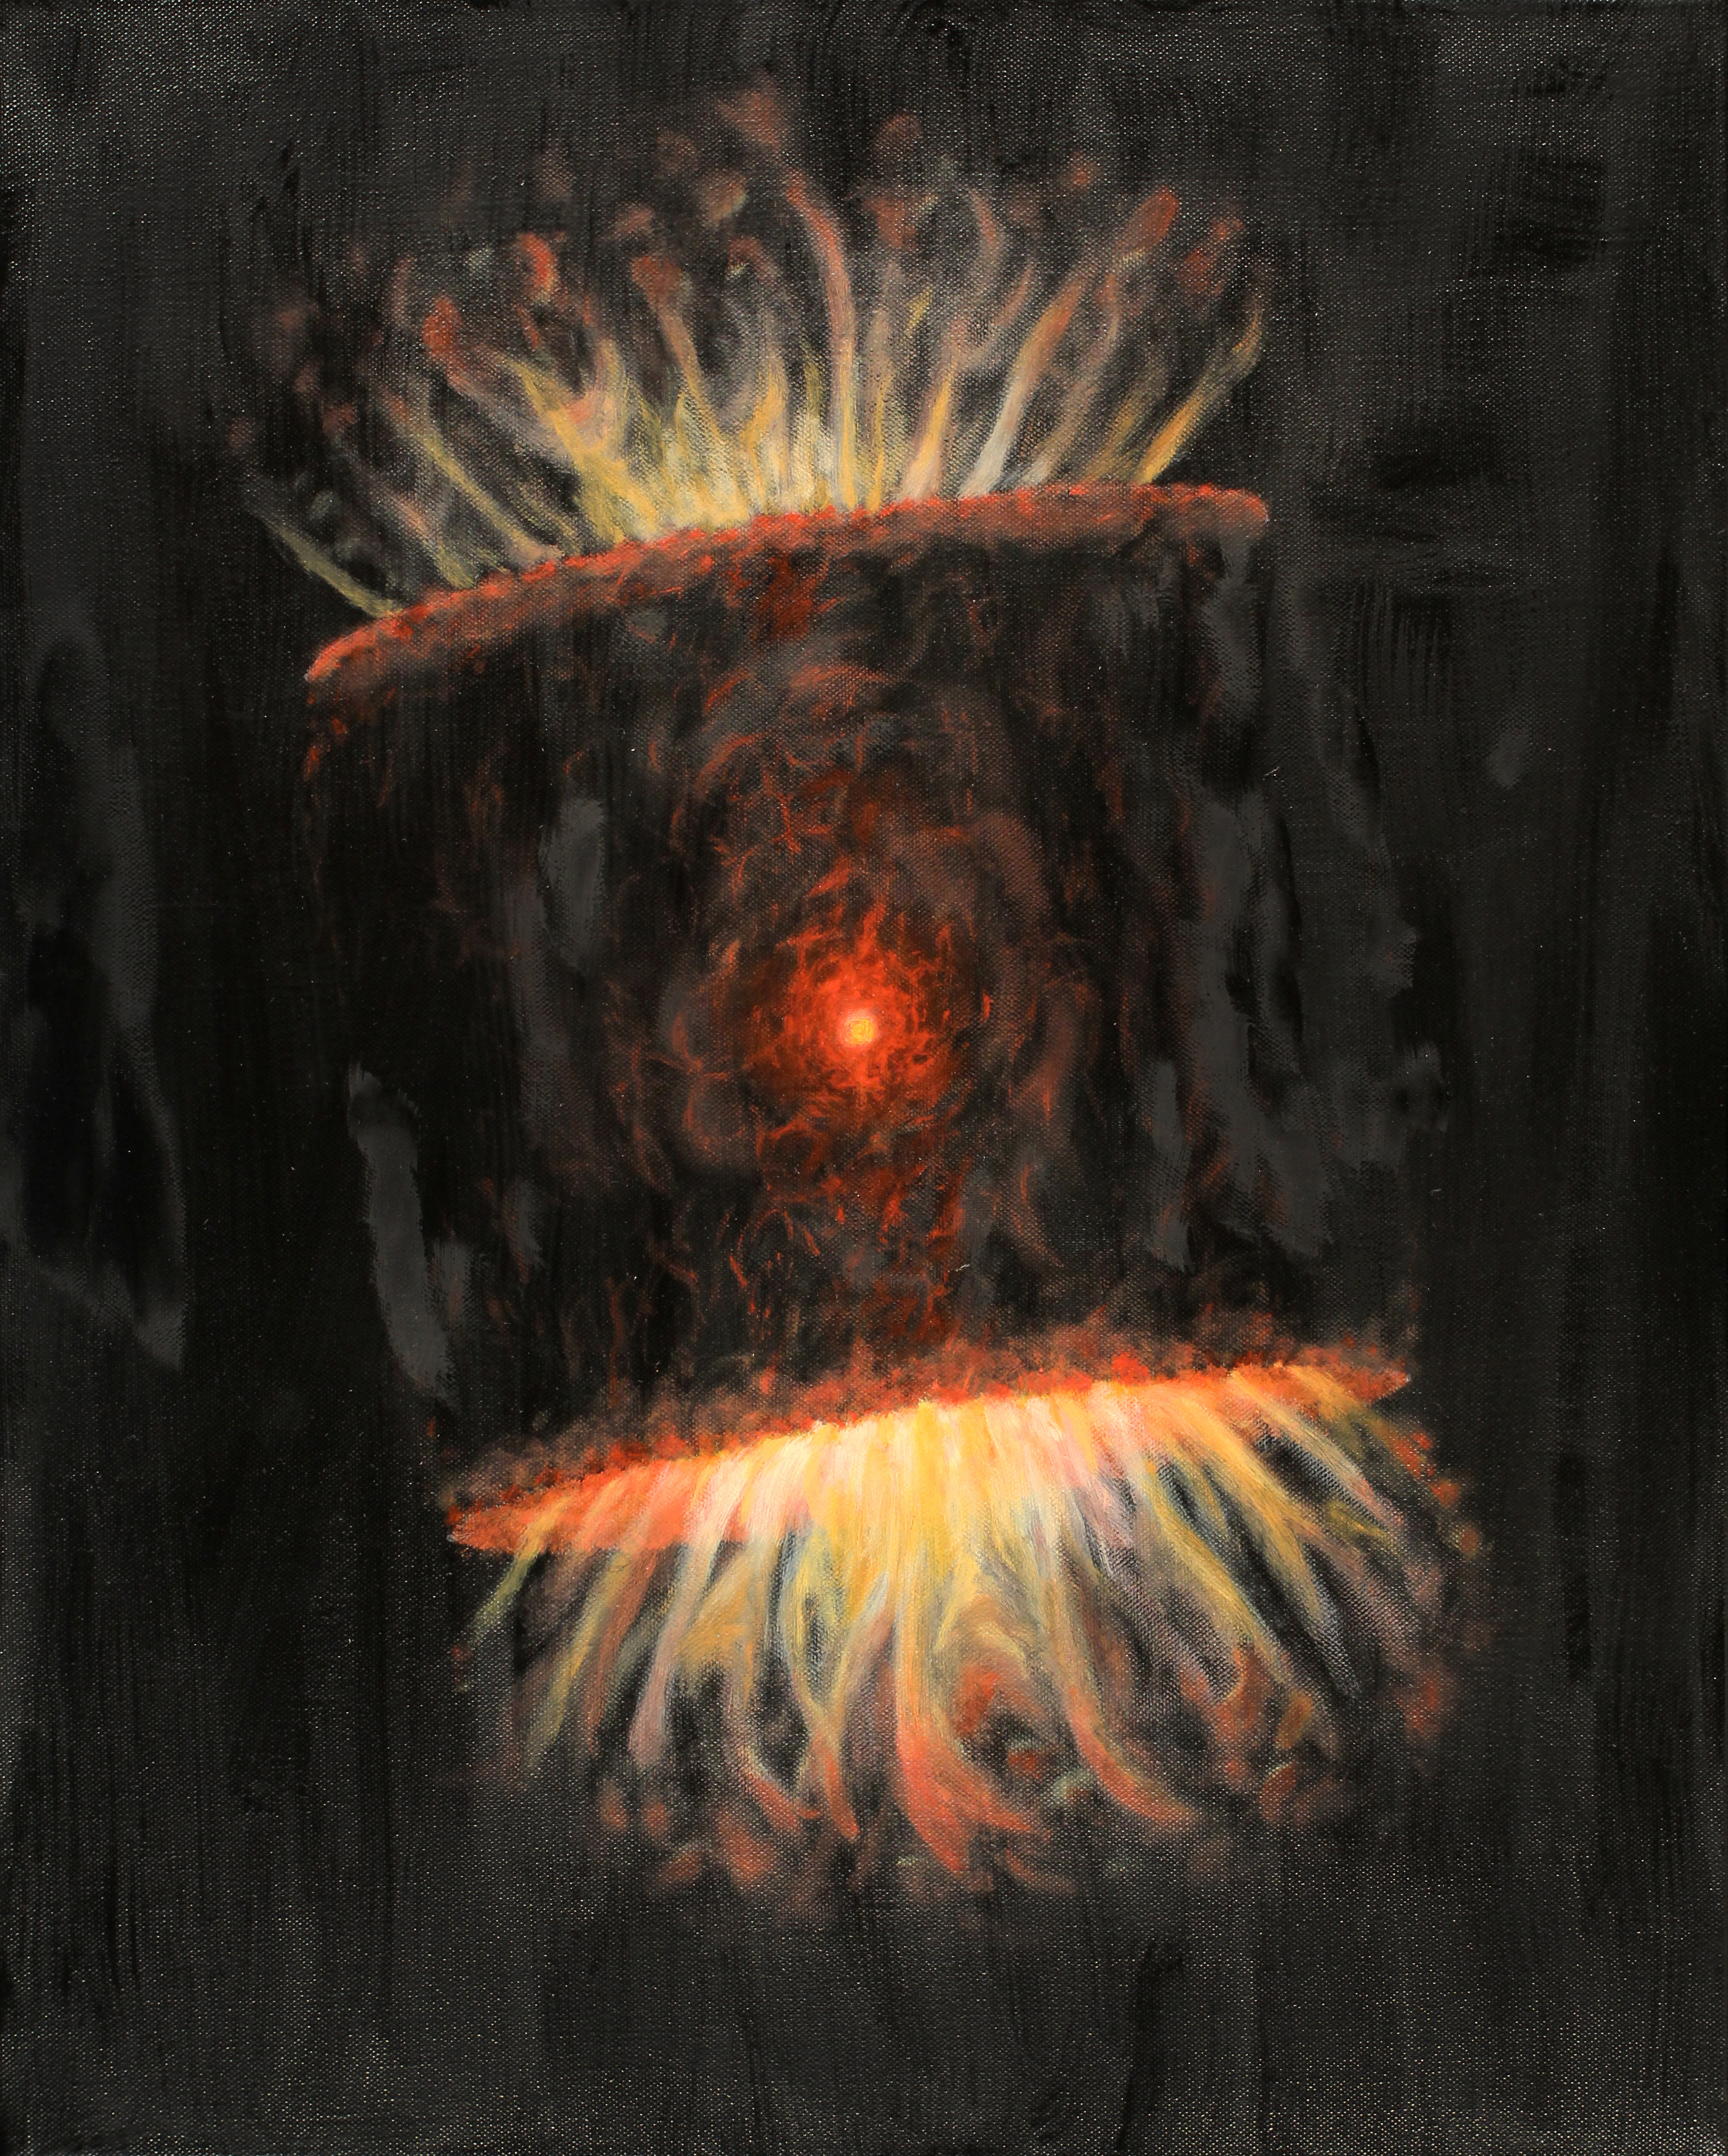

Sakurai’s Object: Stellar Evolution in Real Time

The image shows an oil painting done by Stephen Mack that represents what the present expanding shell of gas and dust around the star may look like. Mack is a member of the Tohono O’odham Nation, the Native American tribe on whose land the Kitt Peak National Observatory, which is managed by NOAO, is located.

Credit: Stephen Mack